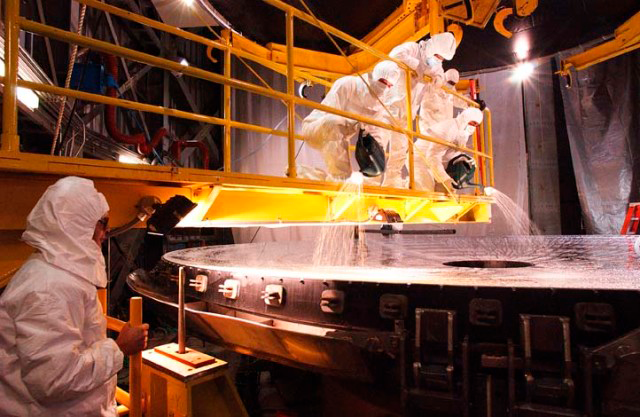

Primary mirror cleaning team at work

Credit: International Gemini Observatory/AURA